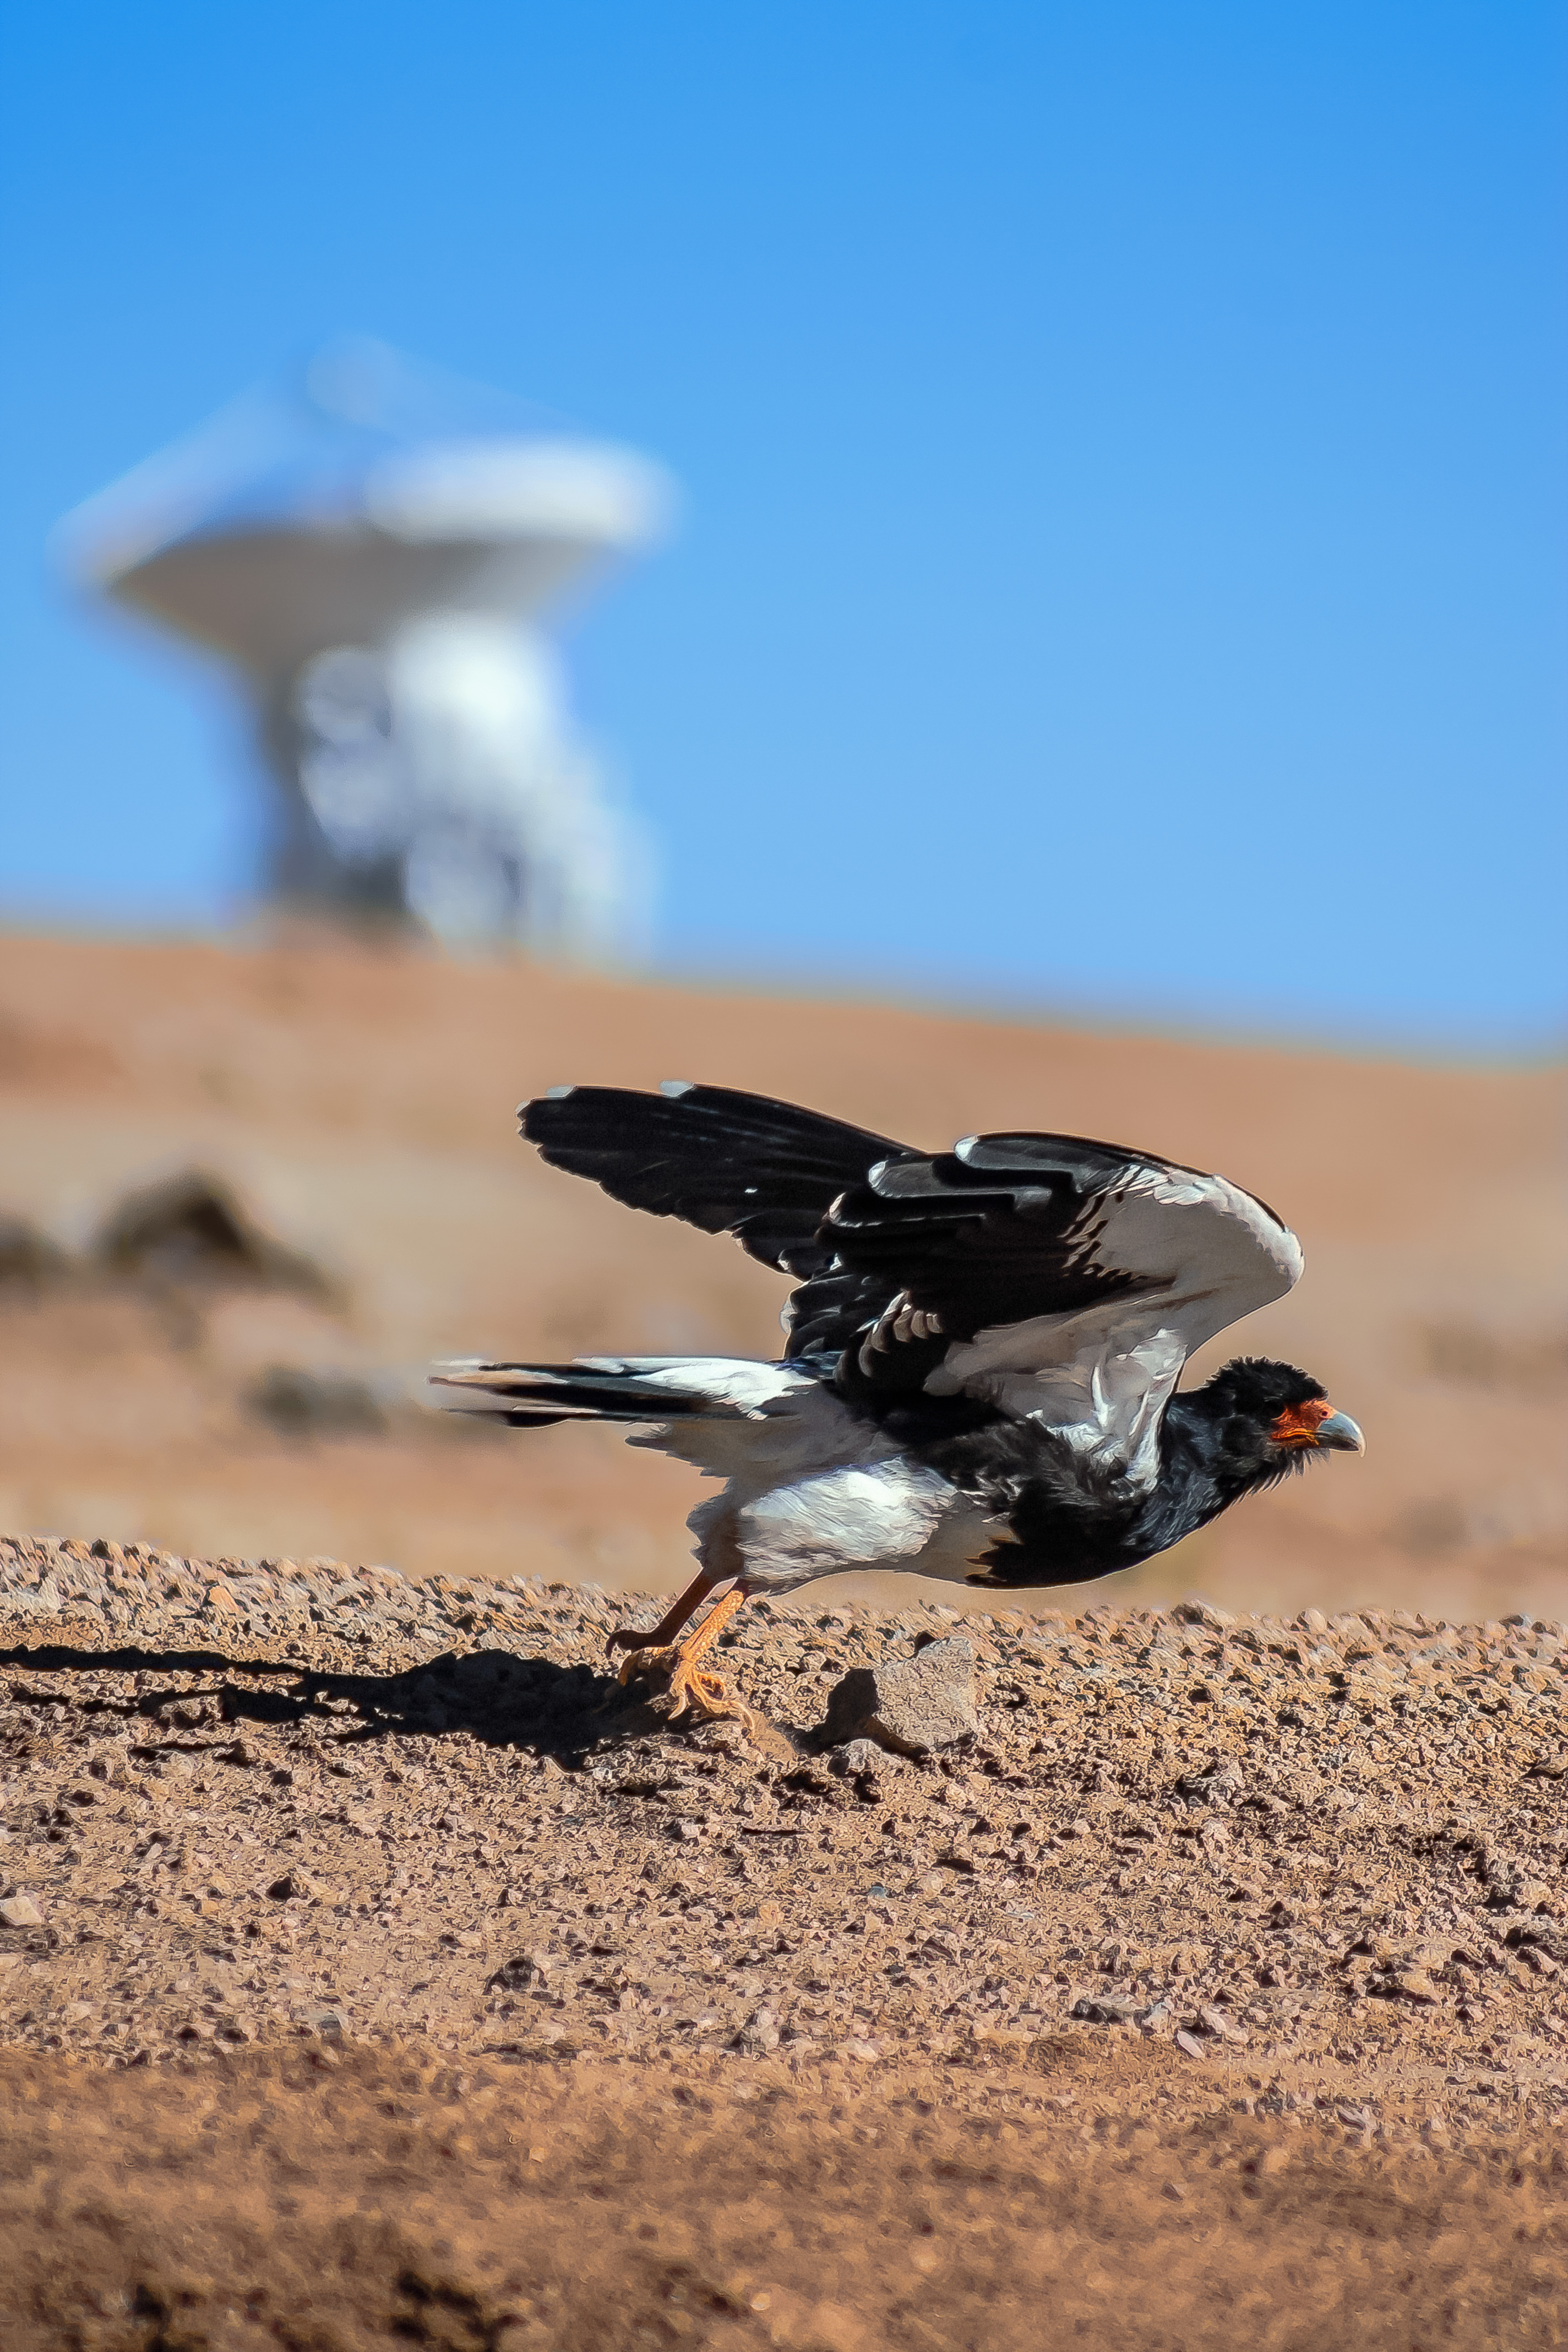

Fauna visits Chajnantor

Local fauna is captured visiting Chajnantor Plateau, high up in the Atacama Desert. The site is host to the Atacama Large Millimeter/submillimeter Array (ALMA) and the Atacama Pathfinder Experiment (APEX) telescope.

Credit: Juan Carlos Rojas - ALMA (ESO/NAOJ/NRAO)